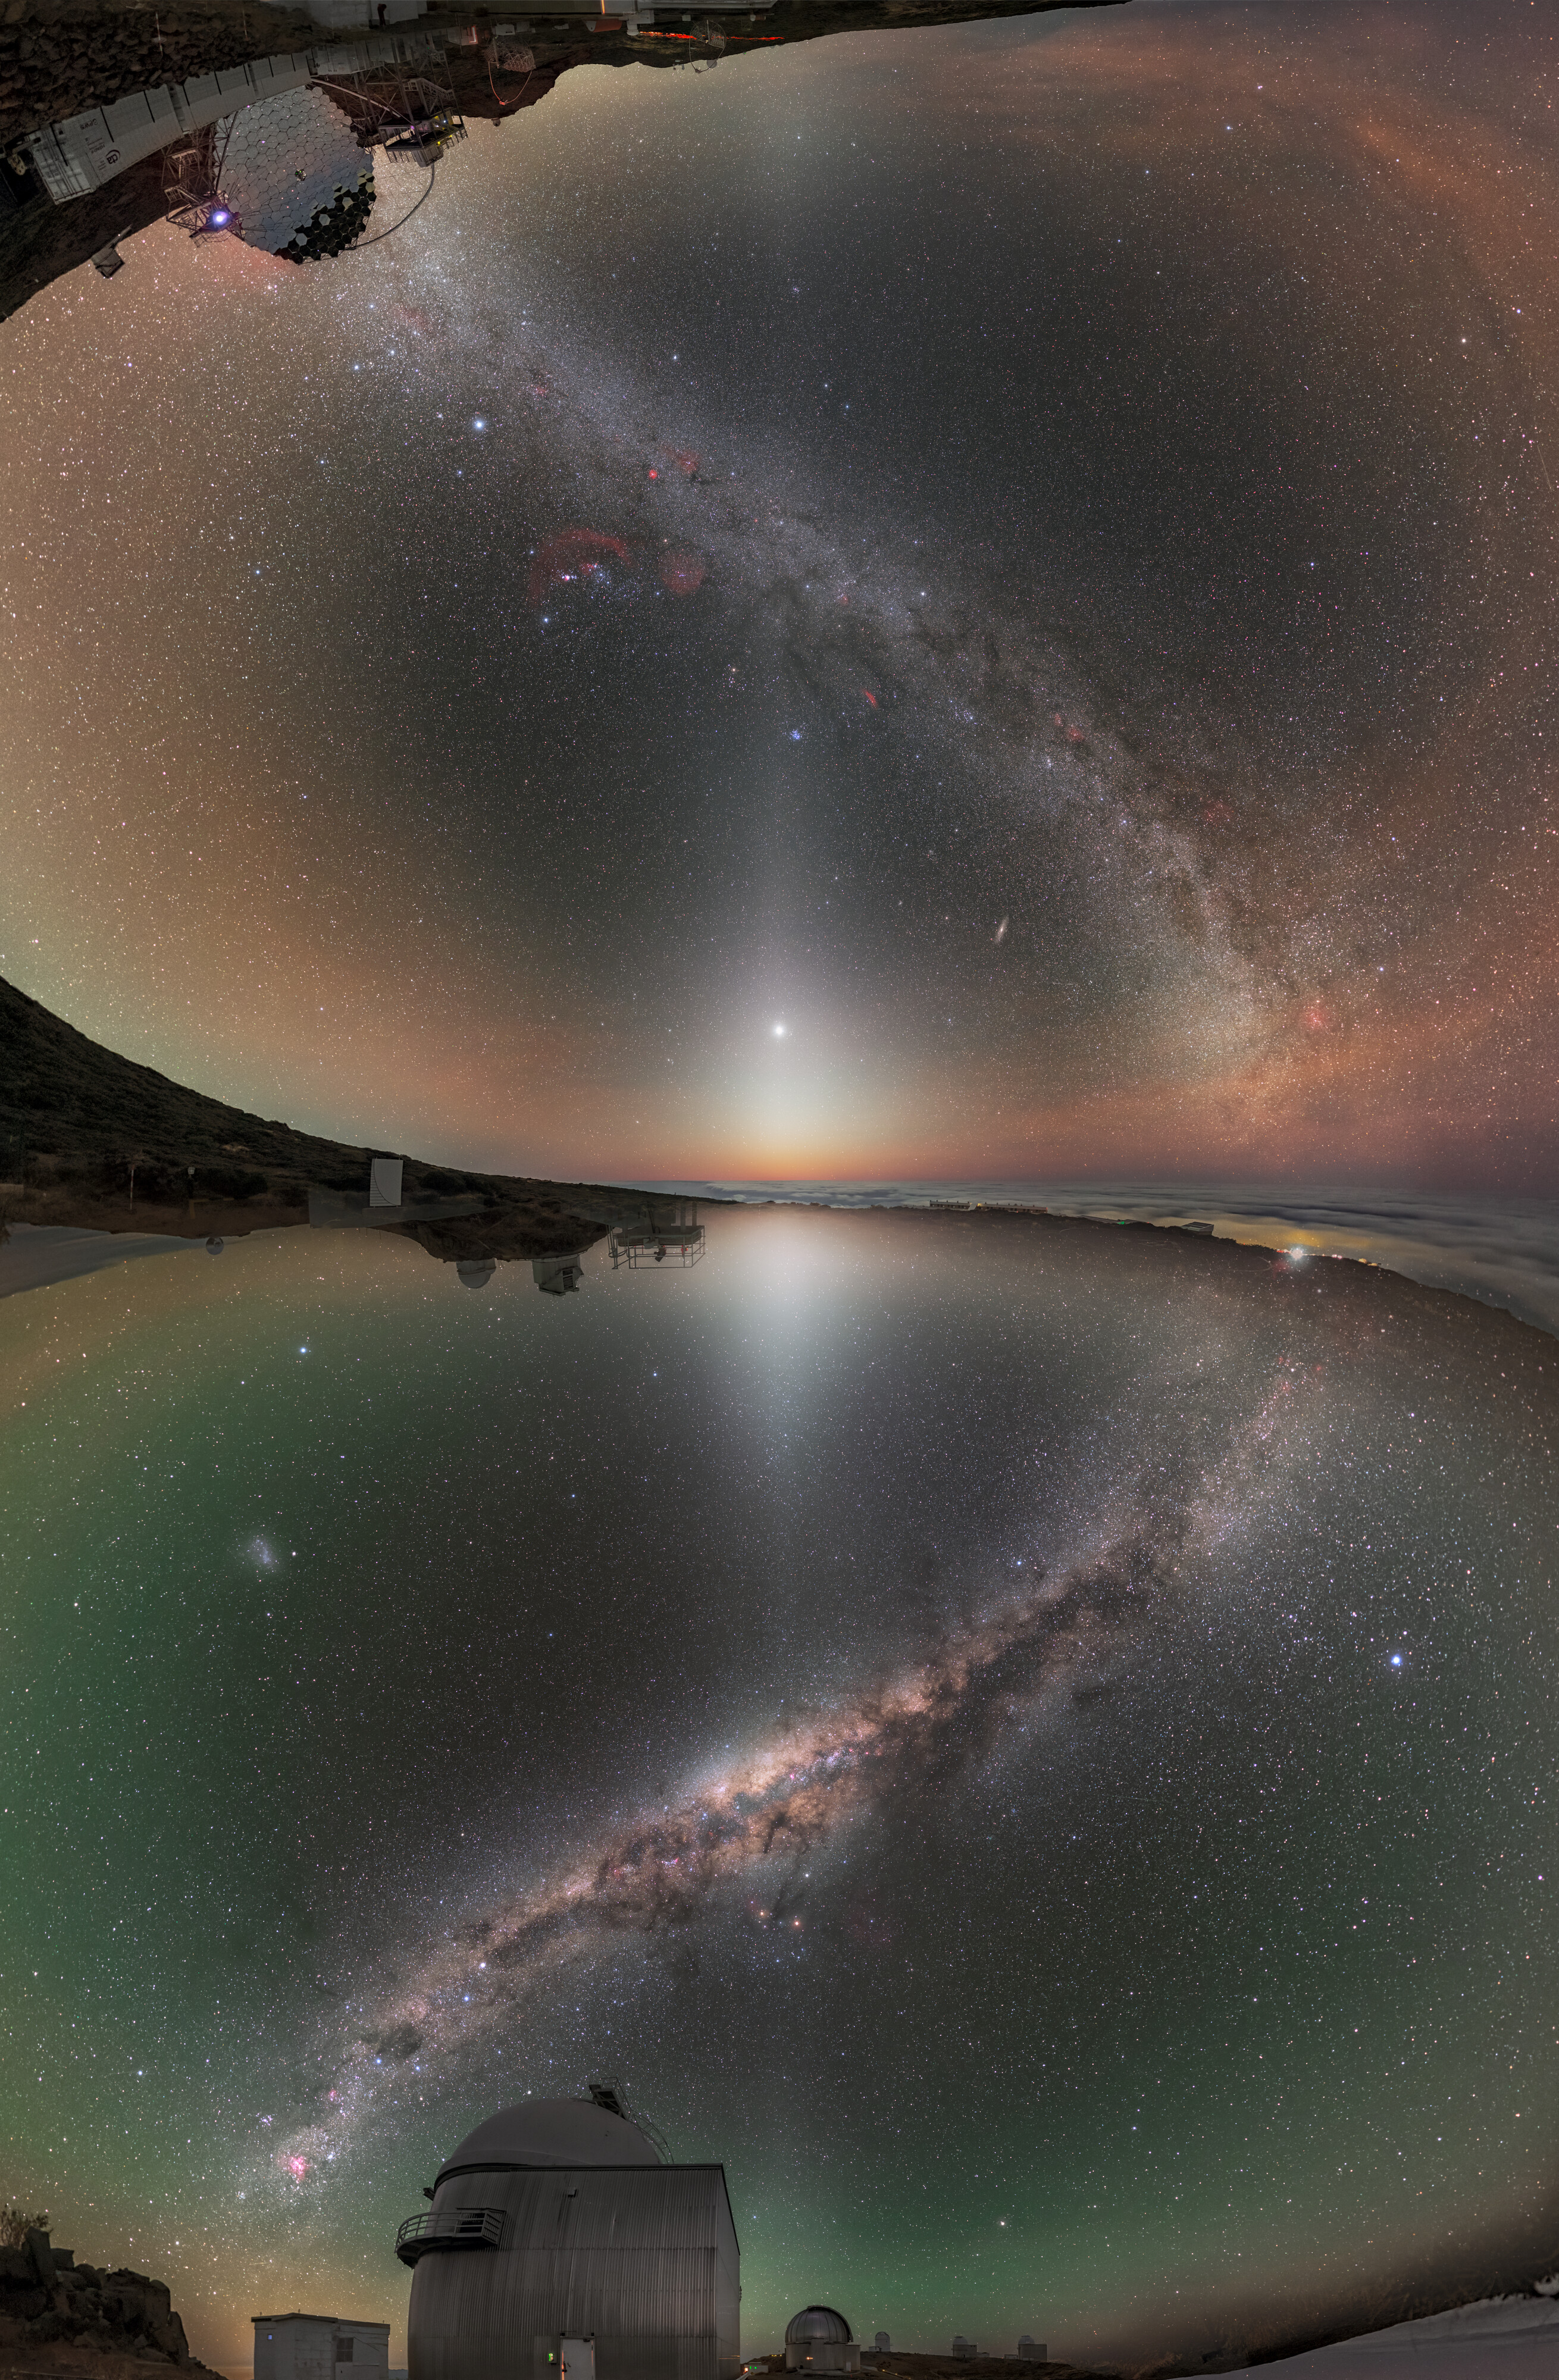

North Meets South

Looking at this photo might make you feel a little topsy-turvy! This Picture of the Week captures both the Northern and Southern Hemisphere at once — the whole night’s sky in one mind-bending image — something that would be impossible to see in real life.

To create this image, photographers Petr Horálek and Juan Carlos Casado took two pictures at observatories located at the same latitudes in the Northern and Southern Hemispheres. The top half is a photo taken at the Instituto de Astrofísica de Canarias’ Roque de los Muchachos Observatory in La Palma in the Canary Islands, 29 degrees north of the equator, whilst the bottom half was taken at ESO’s La Silla Observatory in Chile’s Atacama Desert, 29 degrees south of the equator. When digitally stitched together, they create a continuous sweeping view of the night’s sky.

One of the most noticeable features in this picture is the eerie white glow radiating out vertically from its centre. This is the zodiacal light, a phenomenon caused by dust that pervades our Solar System scattering sunlight, which is only visible in areas with extremely dark skies free from light pollution. Shining brightly in the beam of the Northern Hemisphere Zodiacal Light is the planet Venus.

The bottom image shows several of the telescopes at La Silla, including the ESO 1-metre Schmidt telescope in the foreground. The reflective mirror seen upside-down in the top image is part of the Cherenkov Telescope Array (CTA), a group of gamma-ray telescopes observing some of the most energetic phenomena in the universe. A second array will be installed in the southern hemisphere close to ESO’s Paranal Observatory, via an agreement between CTA Observatory and ESO.

Credit: P. Horálek & J. C. Casado / ESO